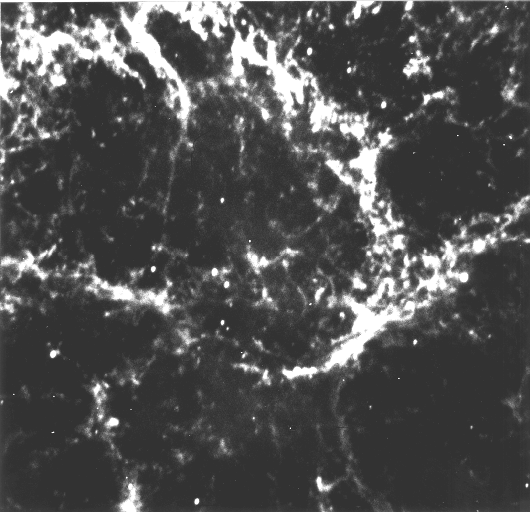

Pulsar in the Crab Nebula

The Crab Pulsar is located near the centre of the Crab Nebula, i.e. the remnant of the supernova that exploded in AD 1054 in the constellation of Taurus. On this photo, the pulsar is seen as a 16th magnitude object; it is the lower right of the two stars of about equal brightness, near the centre of the field.

The photo was obtained through a narrow optical filtre in the light of doubly ionized oxygen atoms ([O III]) with the ESO 3.5-m New Technology Telescope (NTT) under good seeing conditions.

ESO Press Photo eso9532 accompanies ESO Press Release eso9532. It may be reproduced, if credit is given to the European Southern Observatory.

Credit: This graph accompanies ESO Press Release 16/95 (20 November 1995). It may be reproduced, if credit is given to the European Southern Observatory.